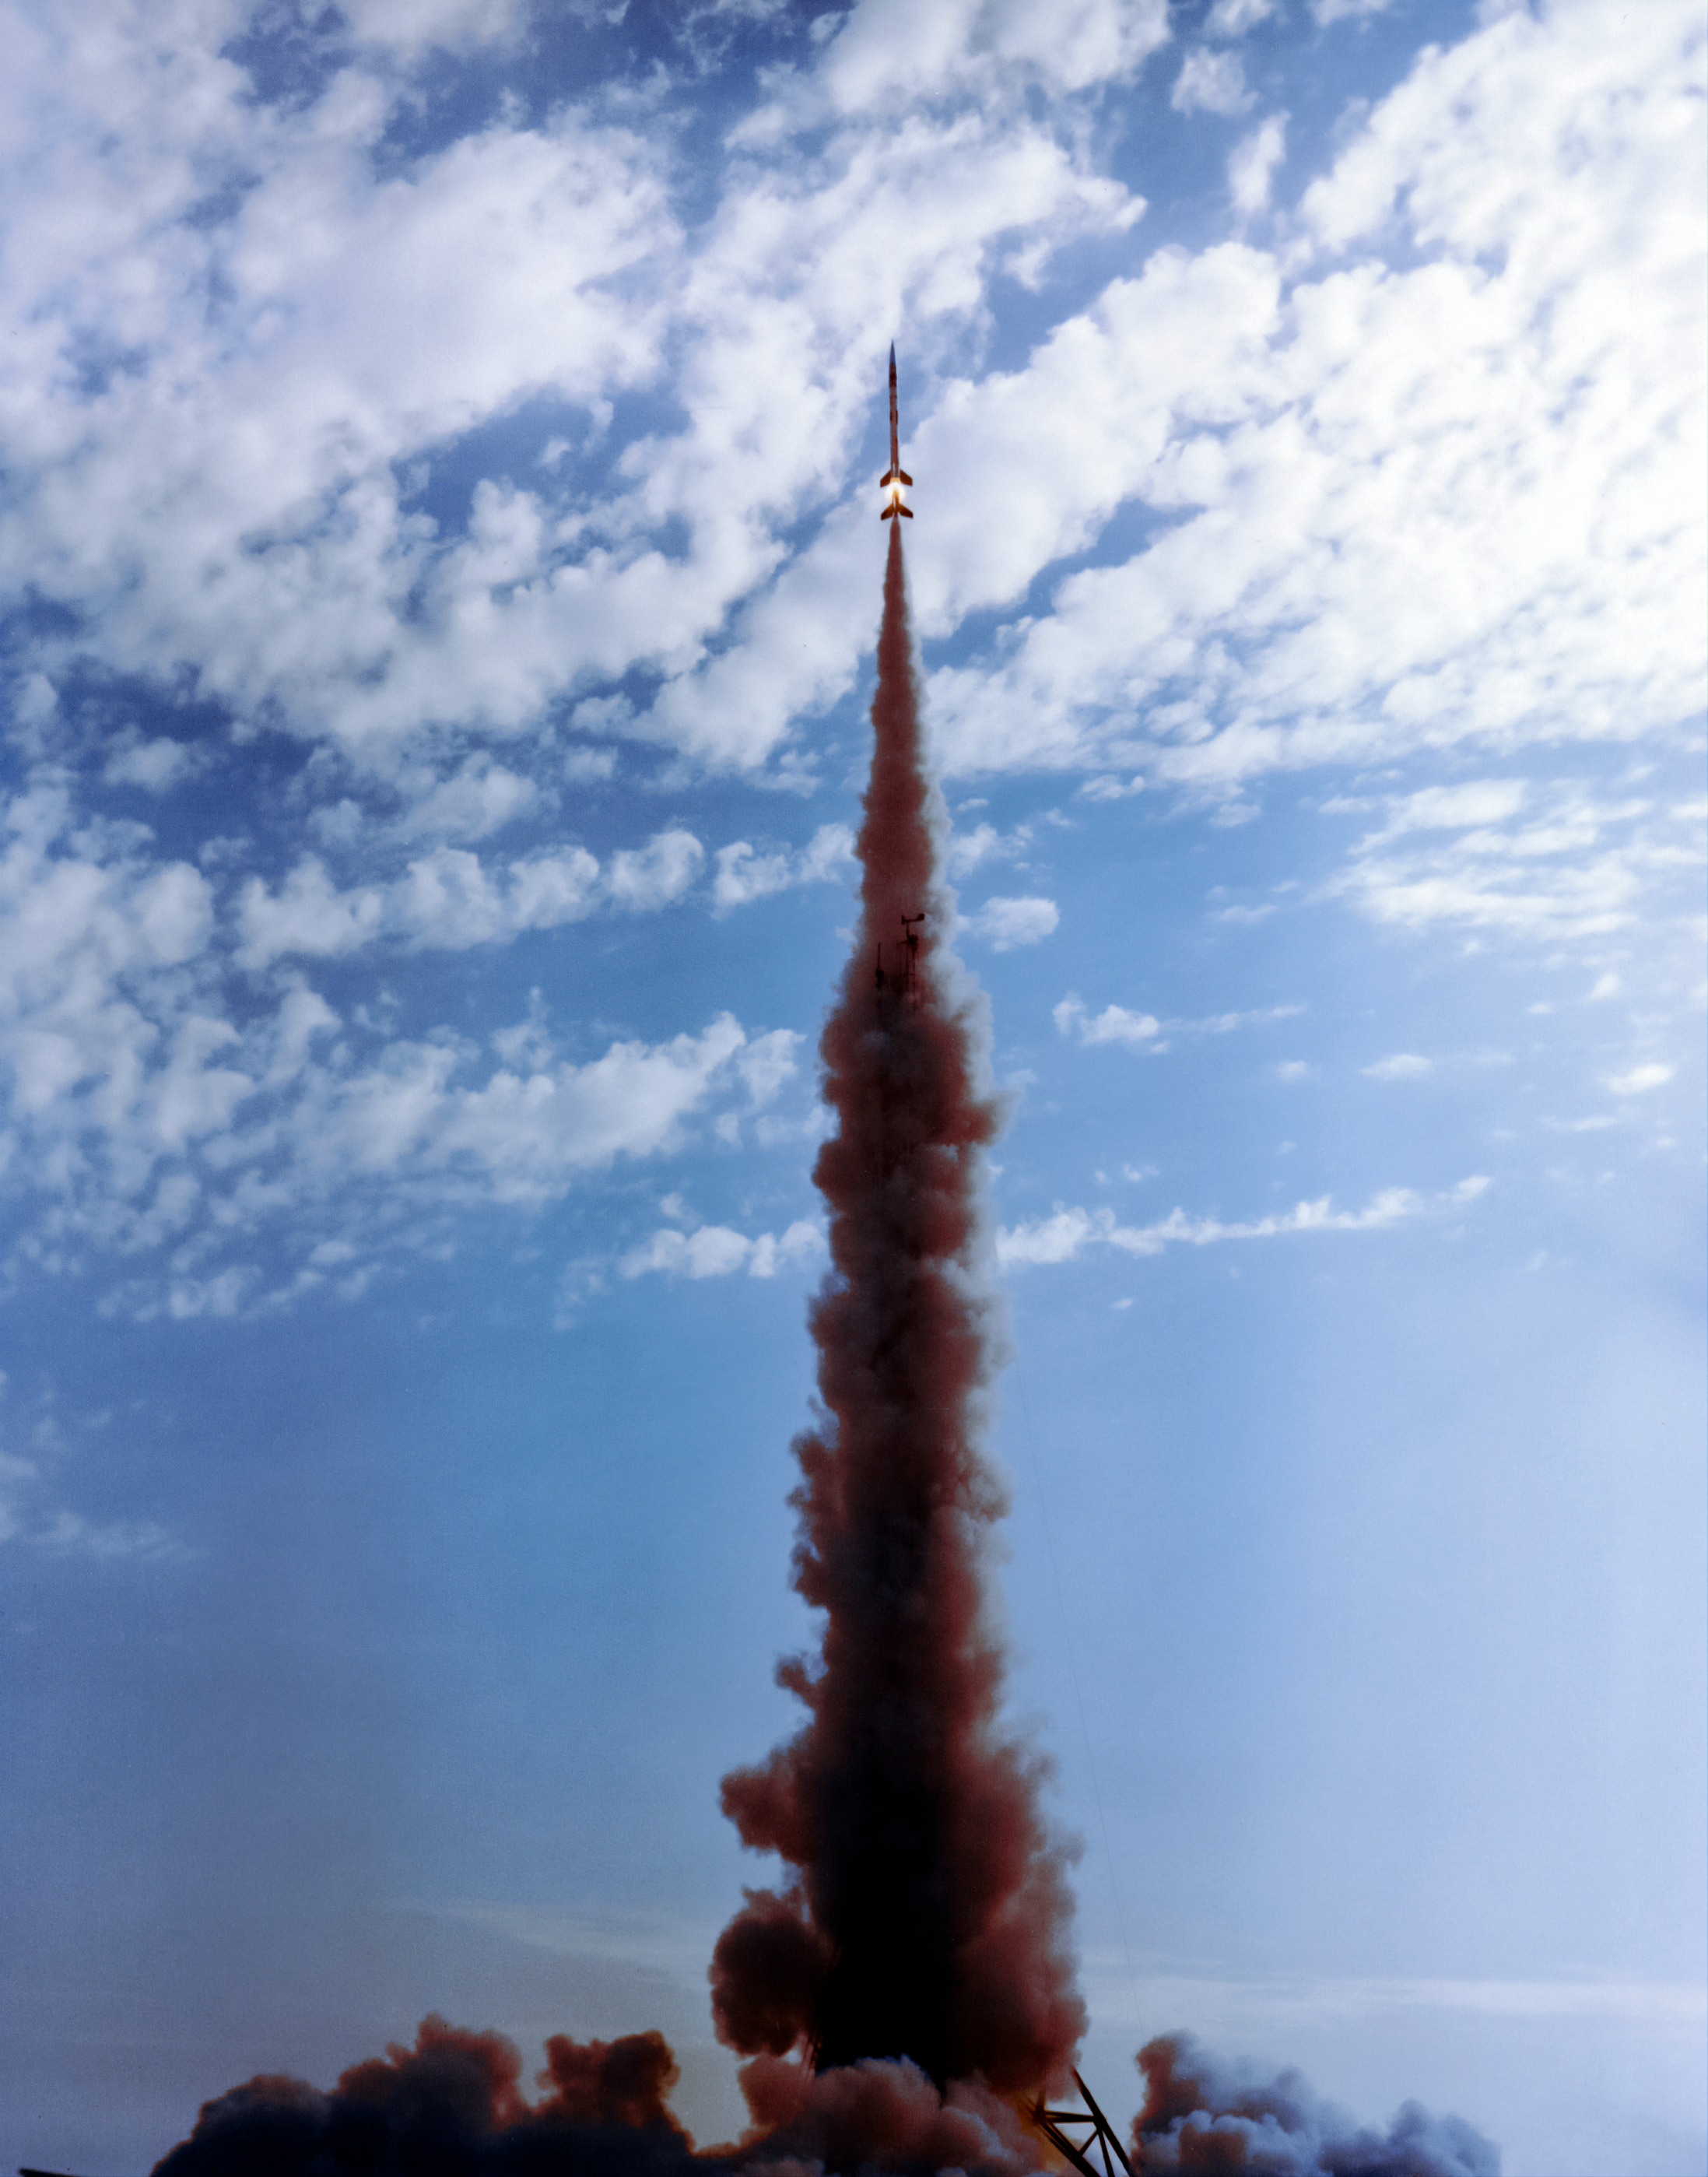

Aerobee Launch

An Aerobee sounding rocket launches on June 23, 1965.

Credit: NOIRLab/AURA/NSF